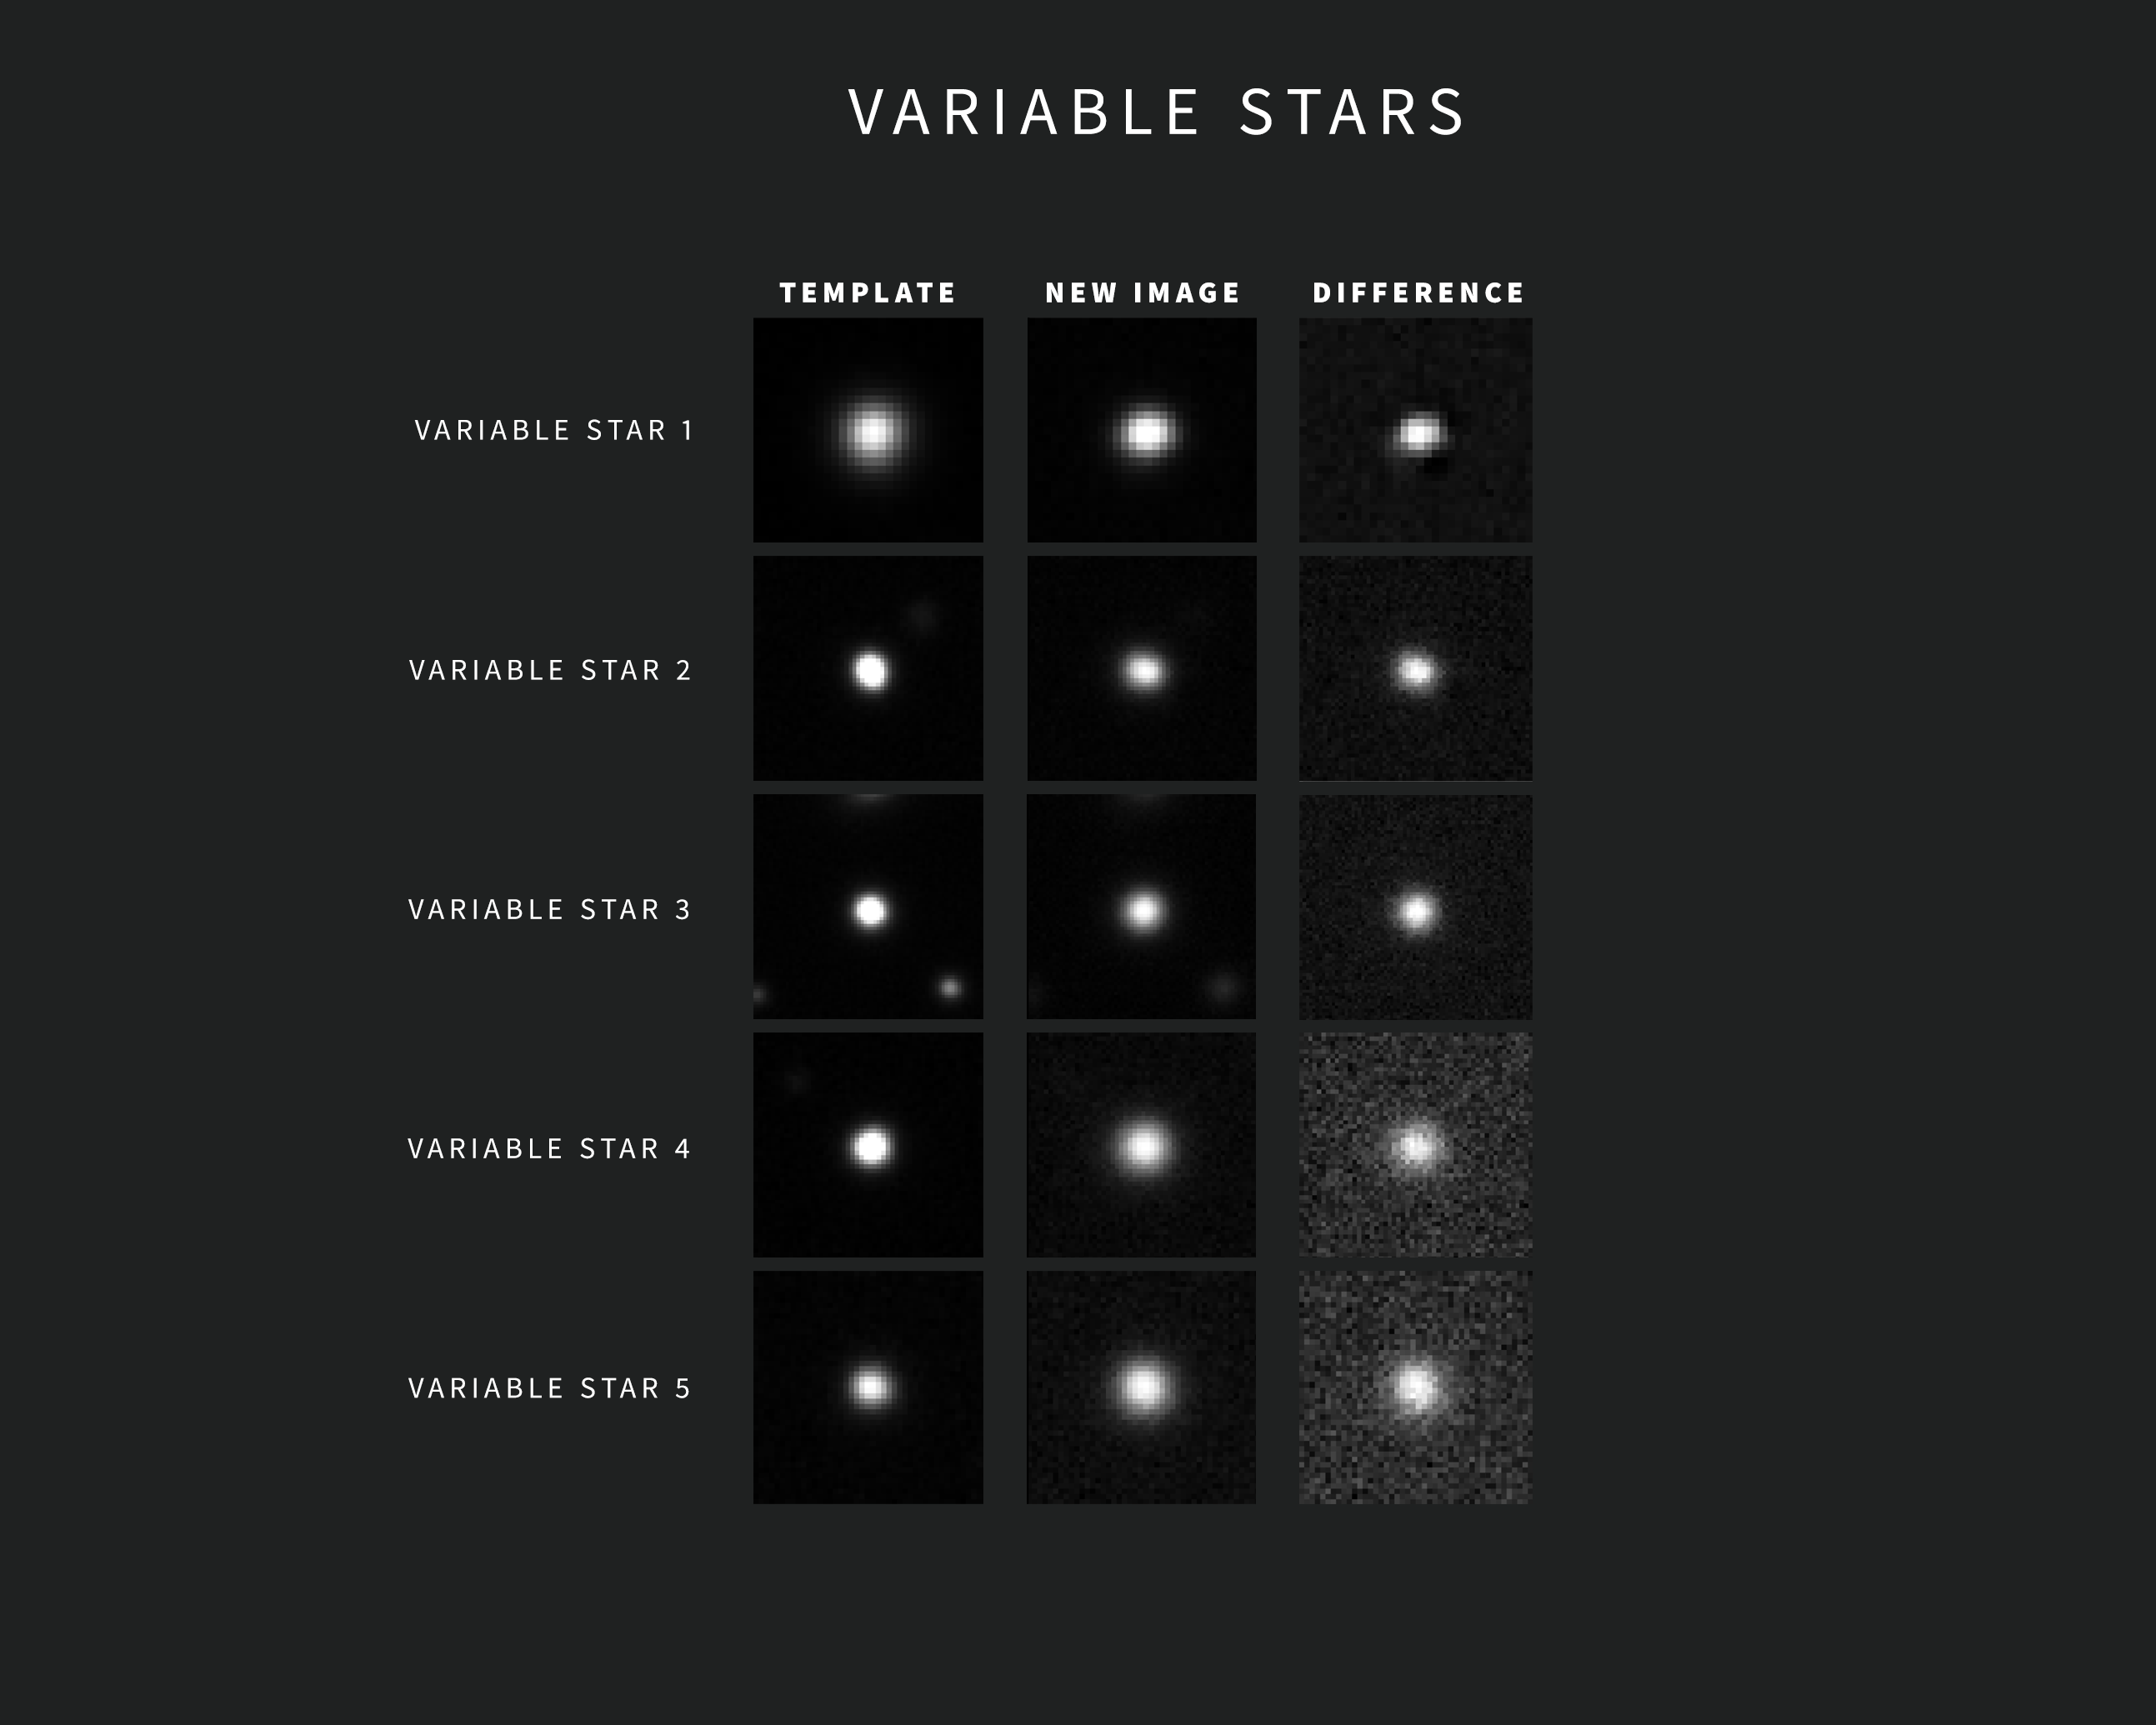

Examples of variable stars Alerts from NSF–DOE Rubin Observatory

As new images are taken, Rubin Observatory’s sophisticated software automatically compares each one with a template image. The template image, built by combining Rubin's previous images of the same area in the same filter, is subtracted from the new image, leaving only the changes. Each change triggers an alert within minutes of image capture.

This compilation contains five examples of Rubin alerts for variable stars. The images were captured during commissioning with the LSST Camera. Each alert includes three “postage stamp” images — the left shows the template image, the center shows the new image, and the right shows the subtracted, or difference, image.

Credit: NSF–DOE Vera C. Rubin Observatory/NOIRLab/SLAC/AURA Acknowledgement: Alert images with classifications provided by ALeRCE.